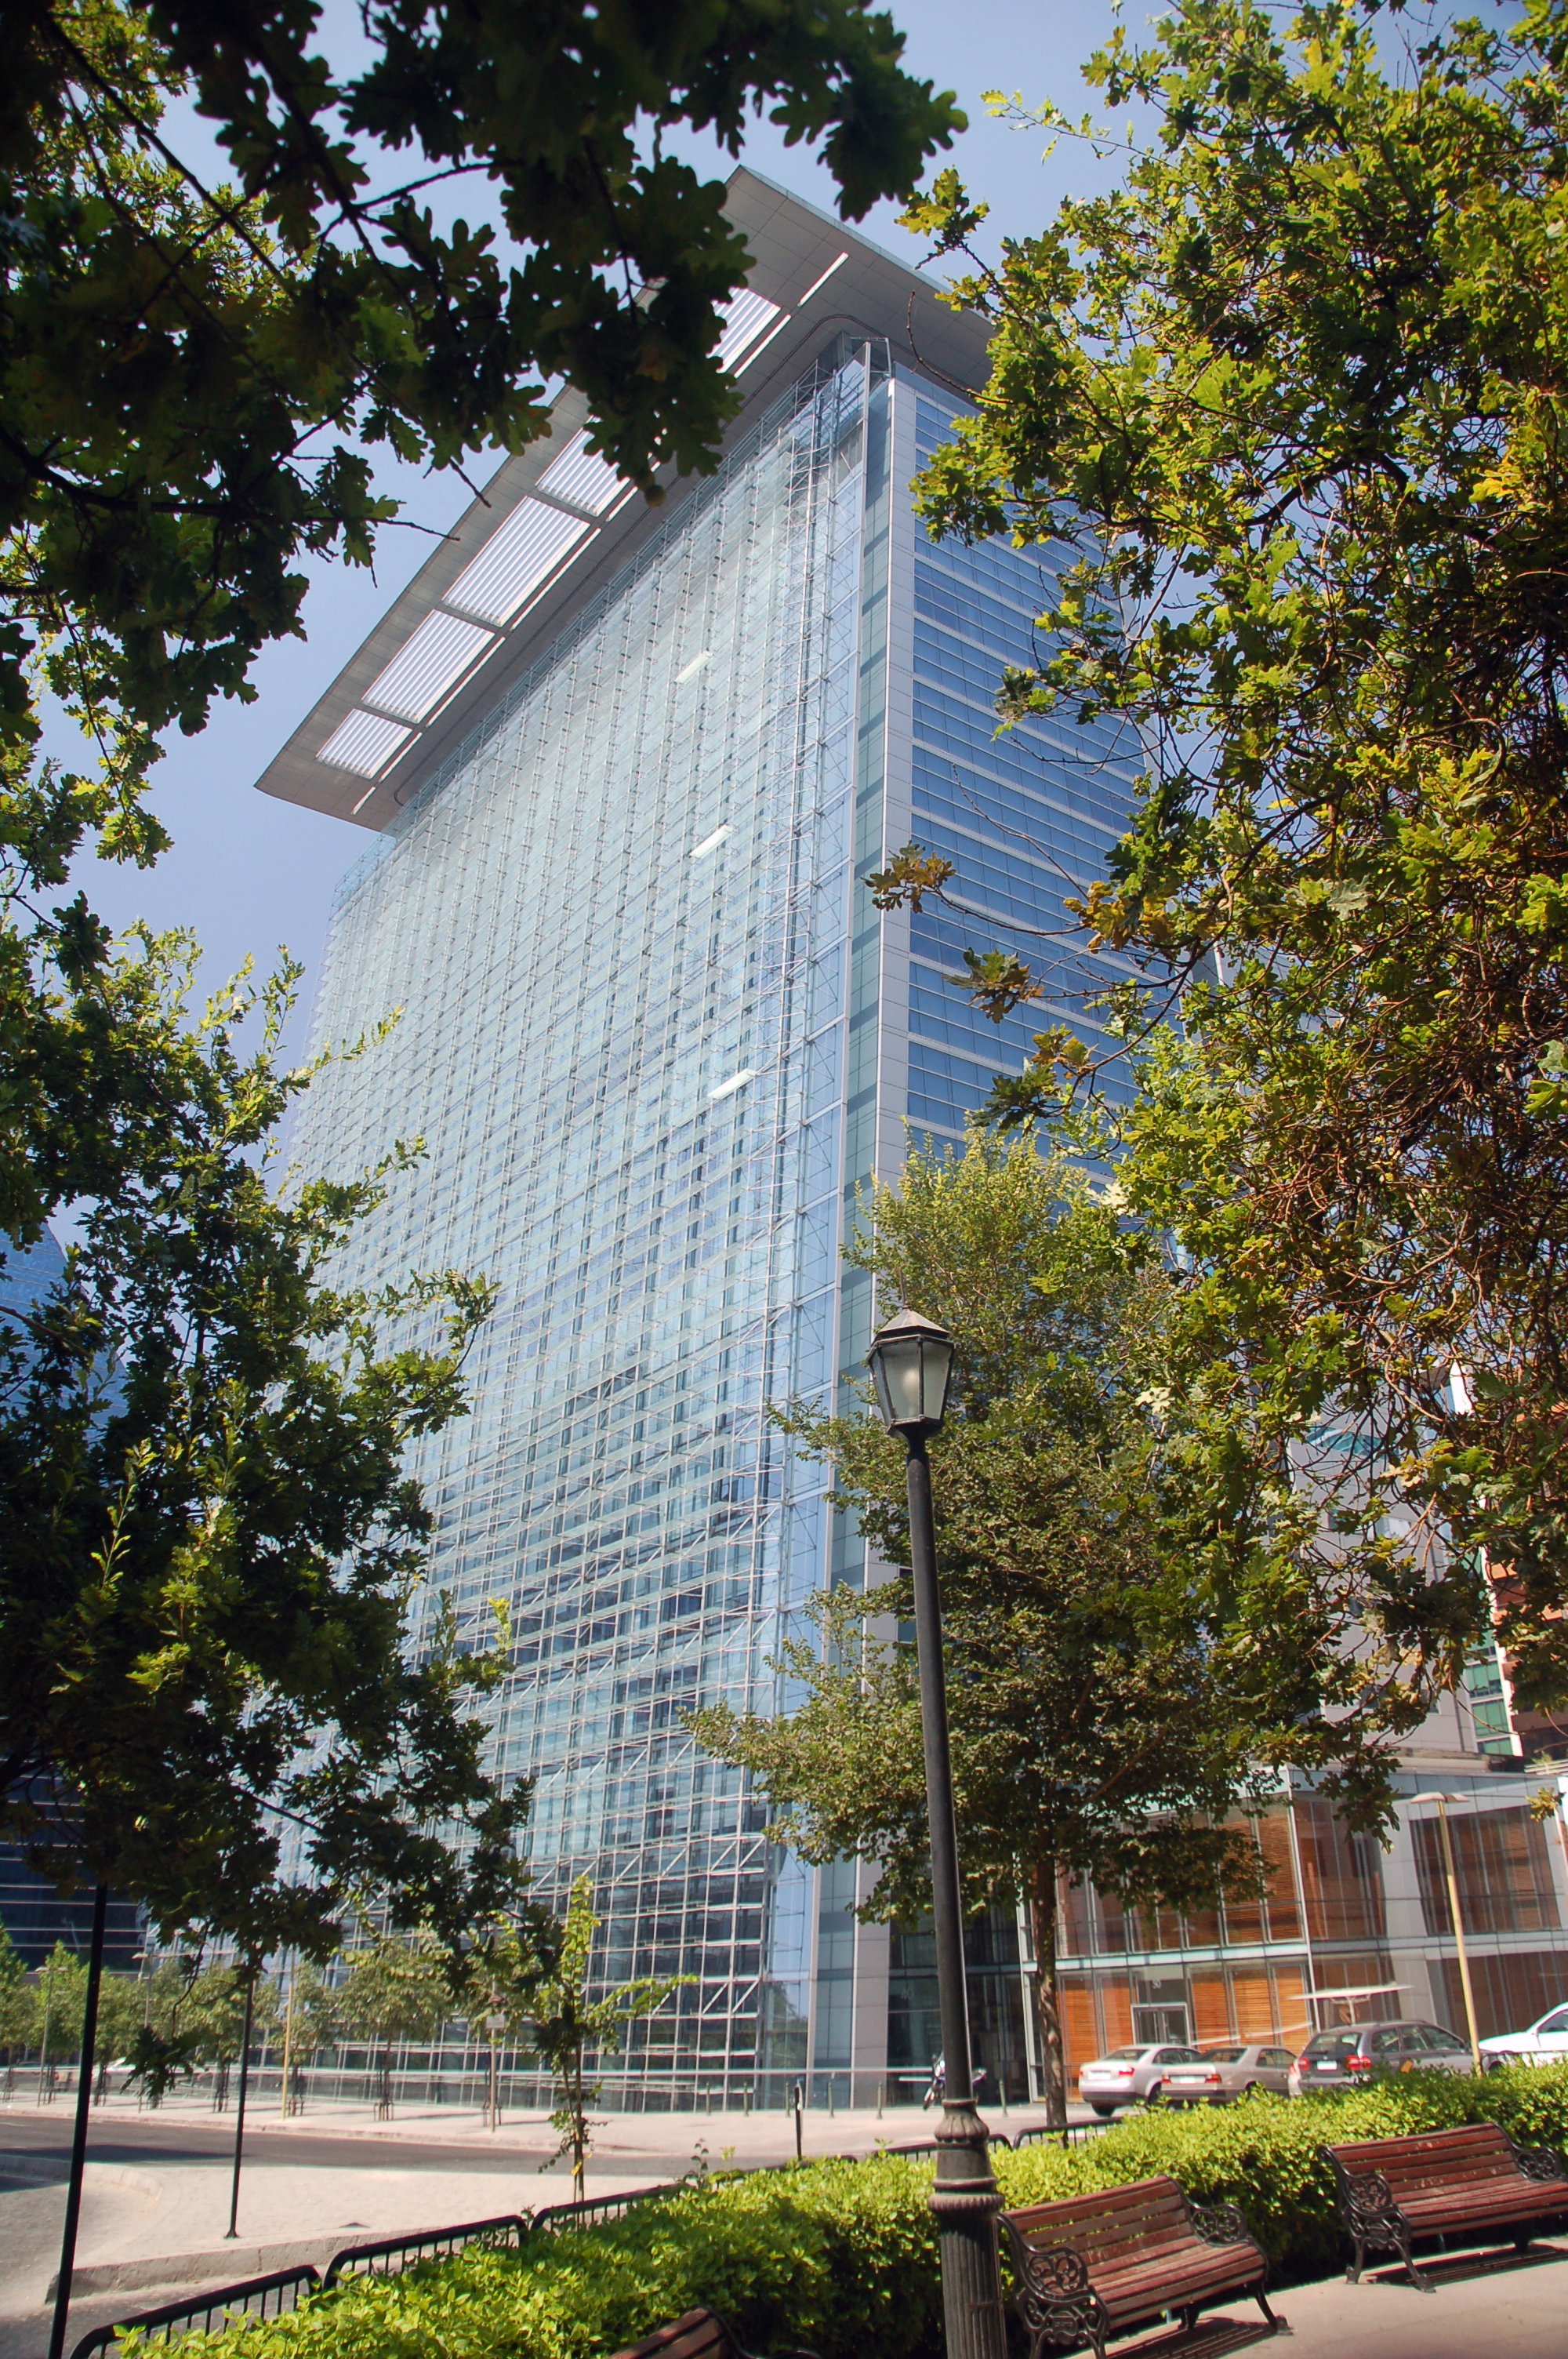

ALMA office

View of the ALMA office on El Golf street, Santiago.

Credit: ESO